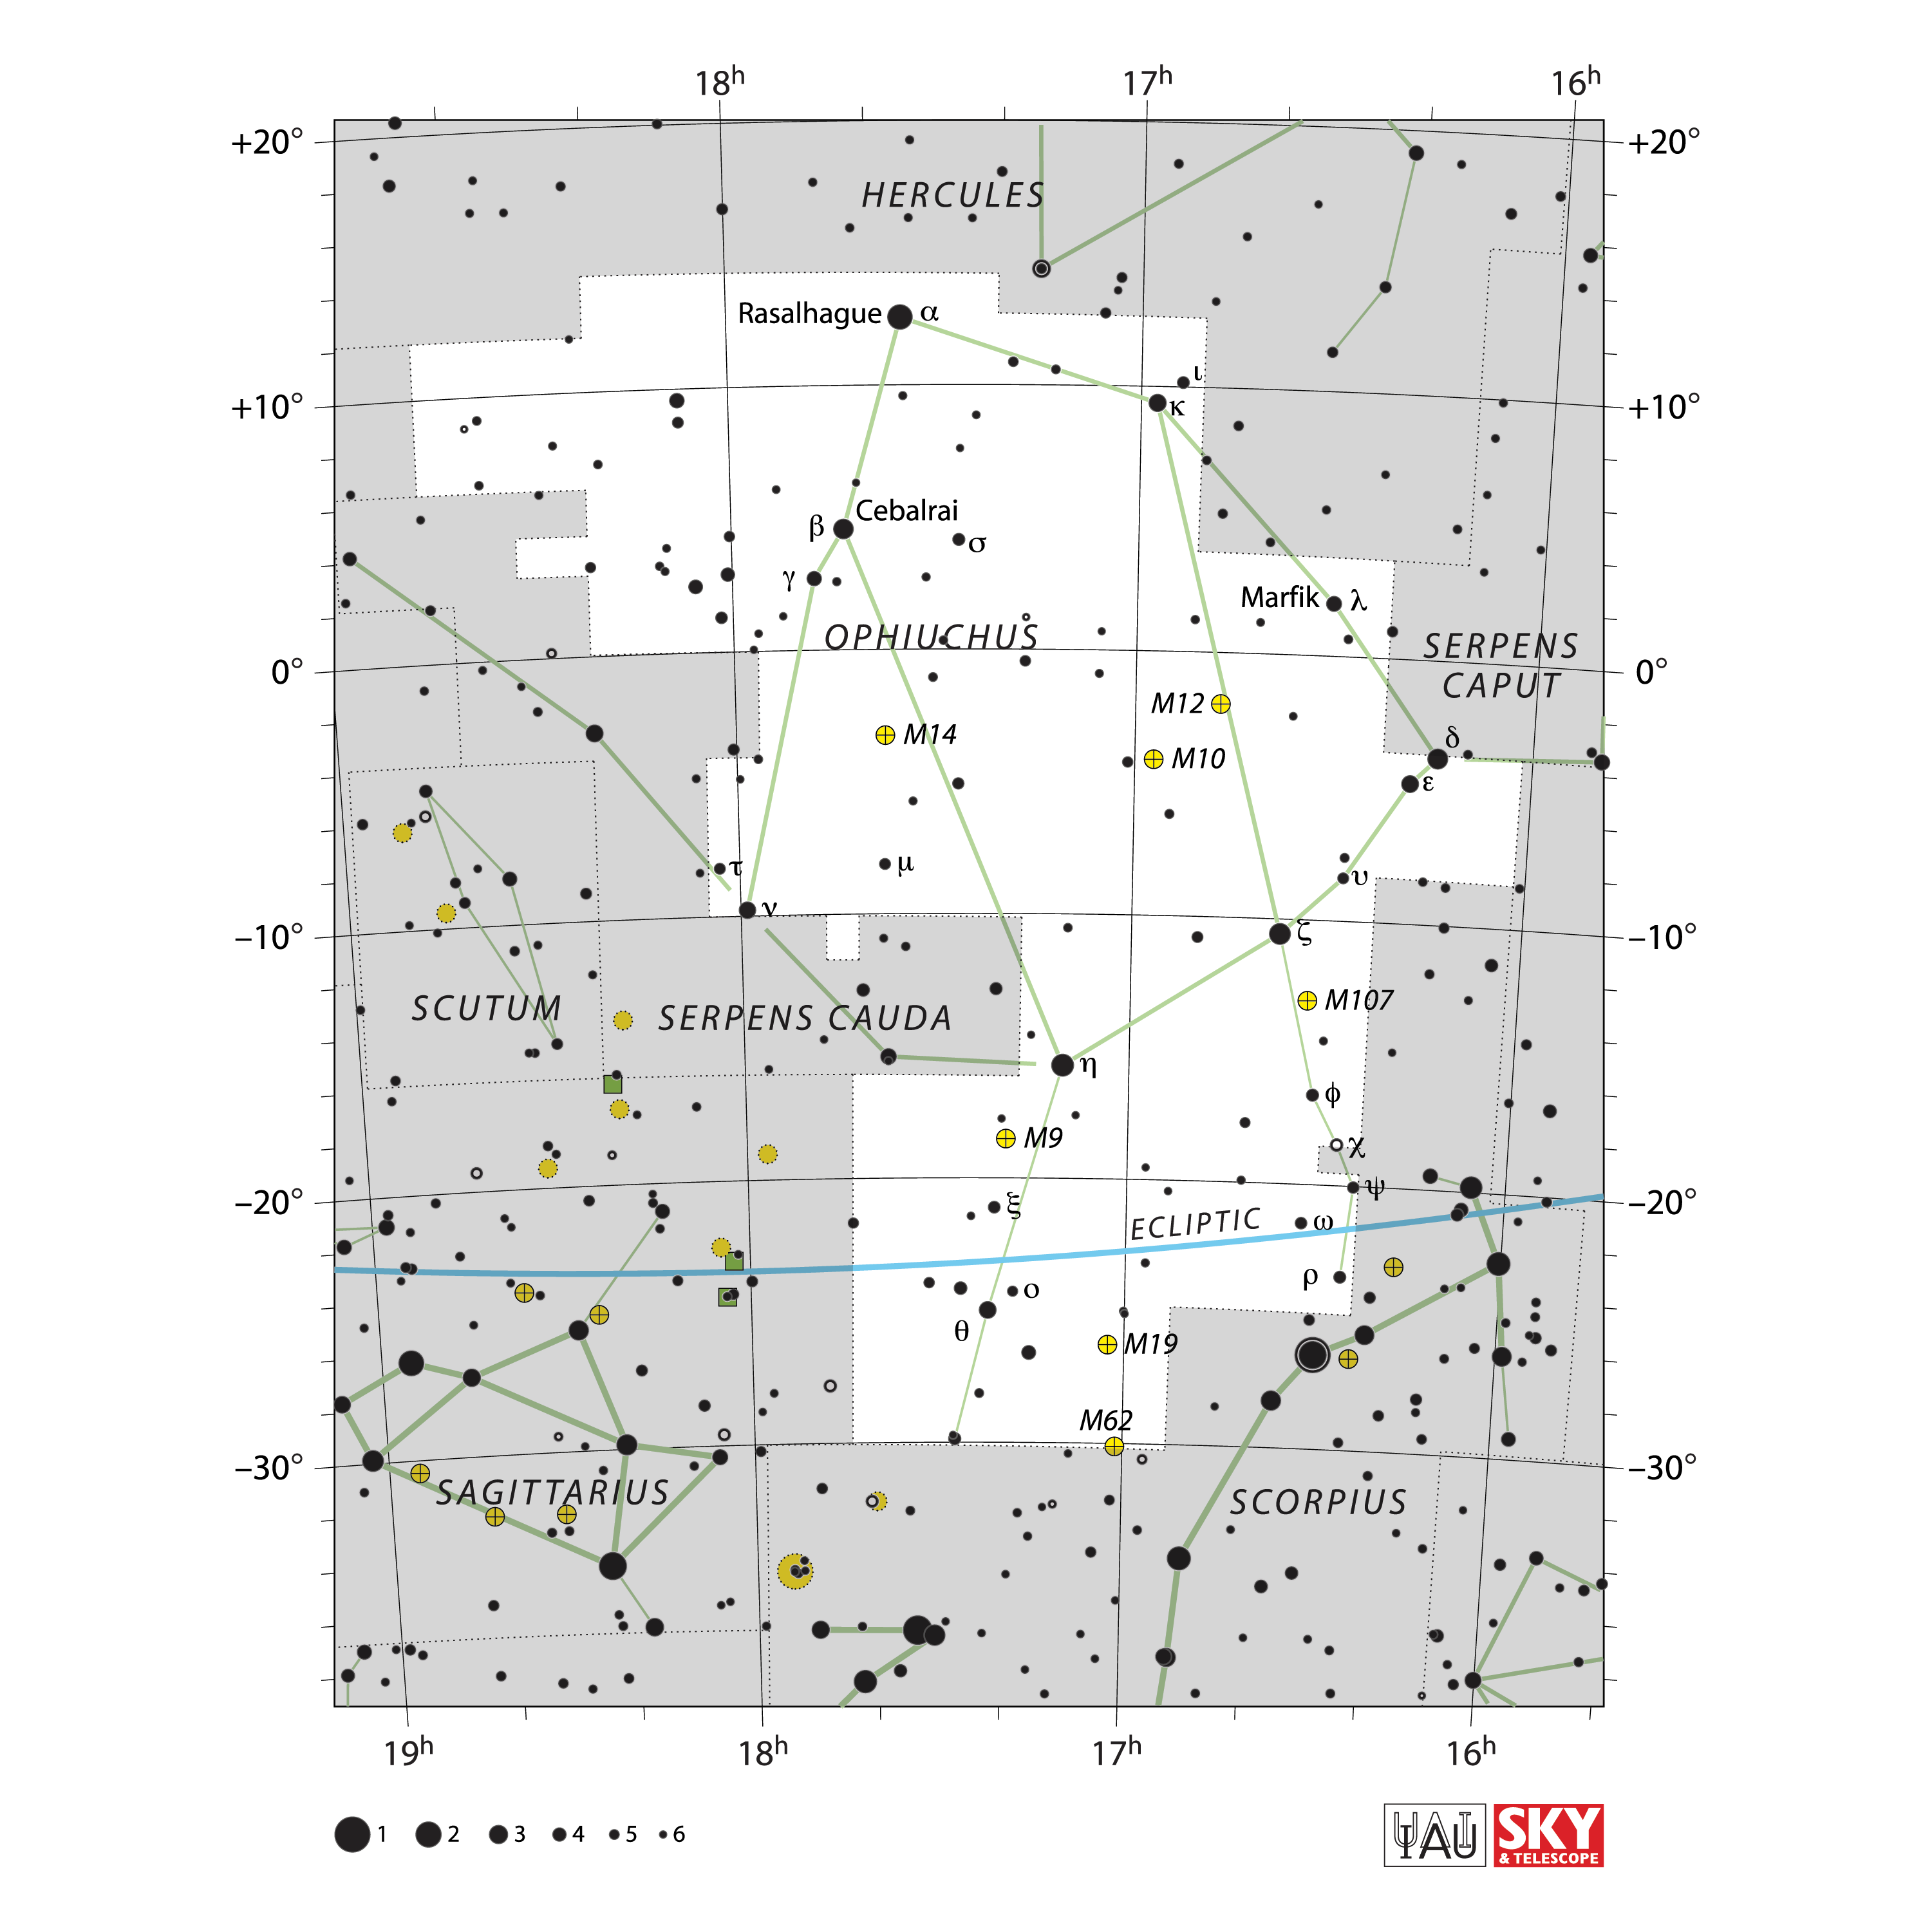

Ophiuchus

Credit: IAU and Sky & Telescope